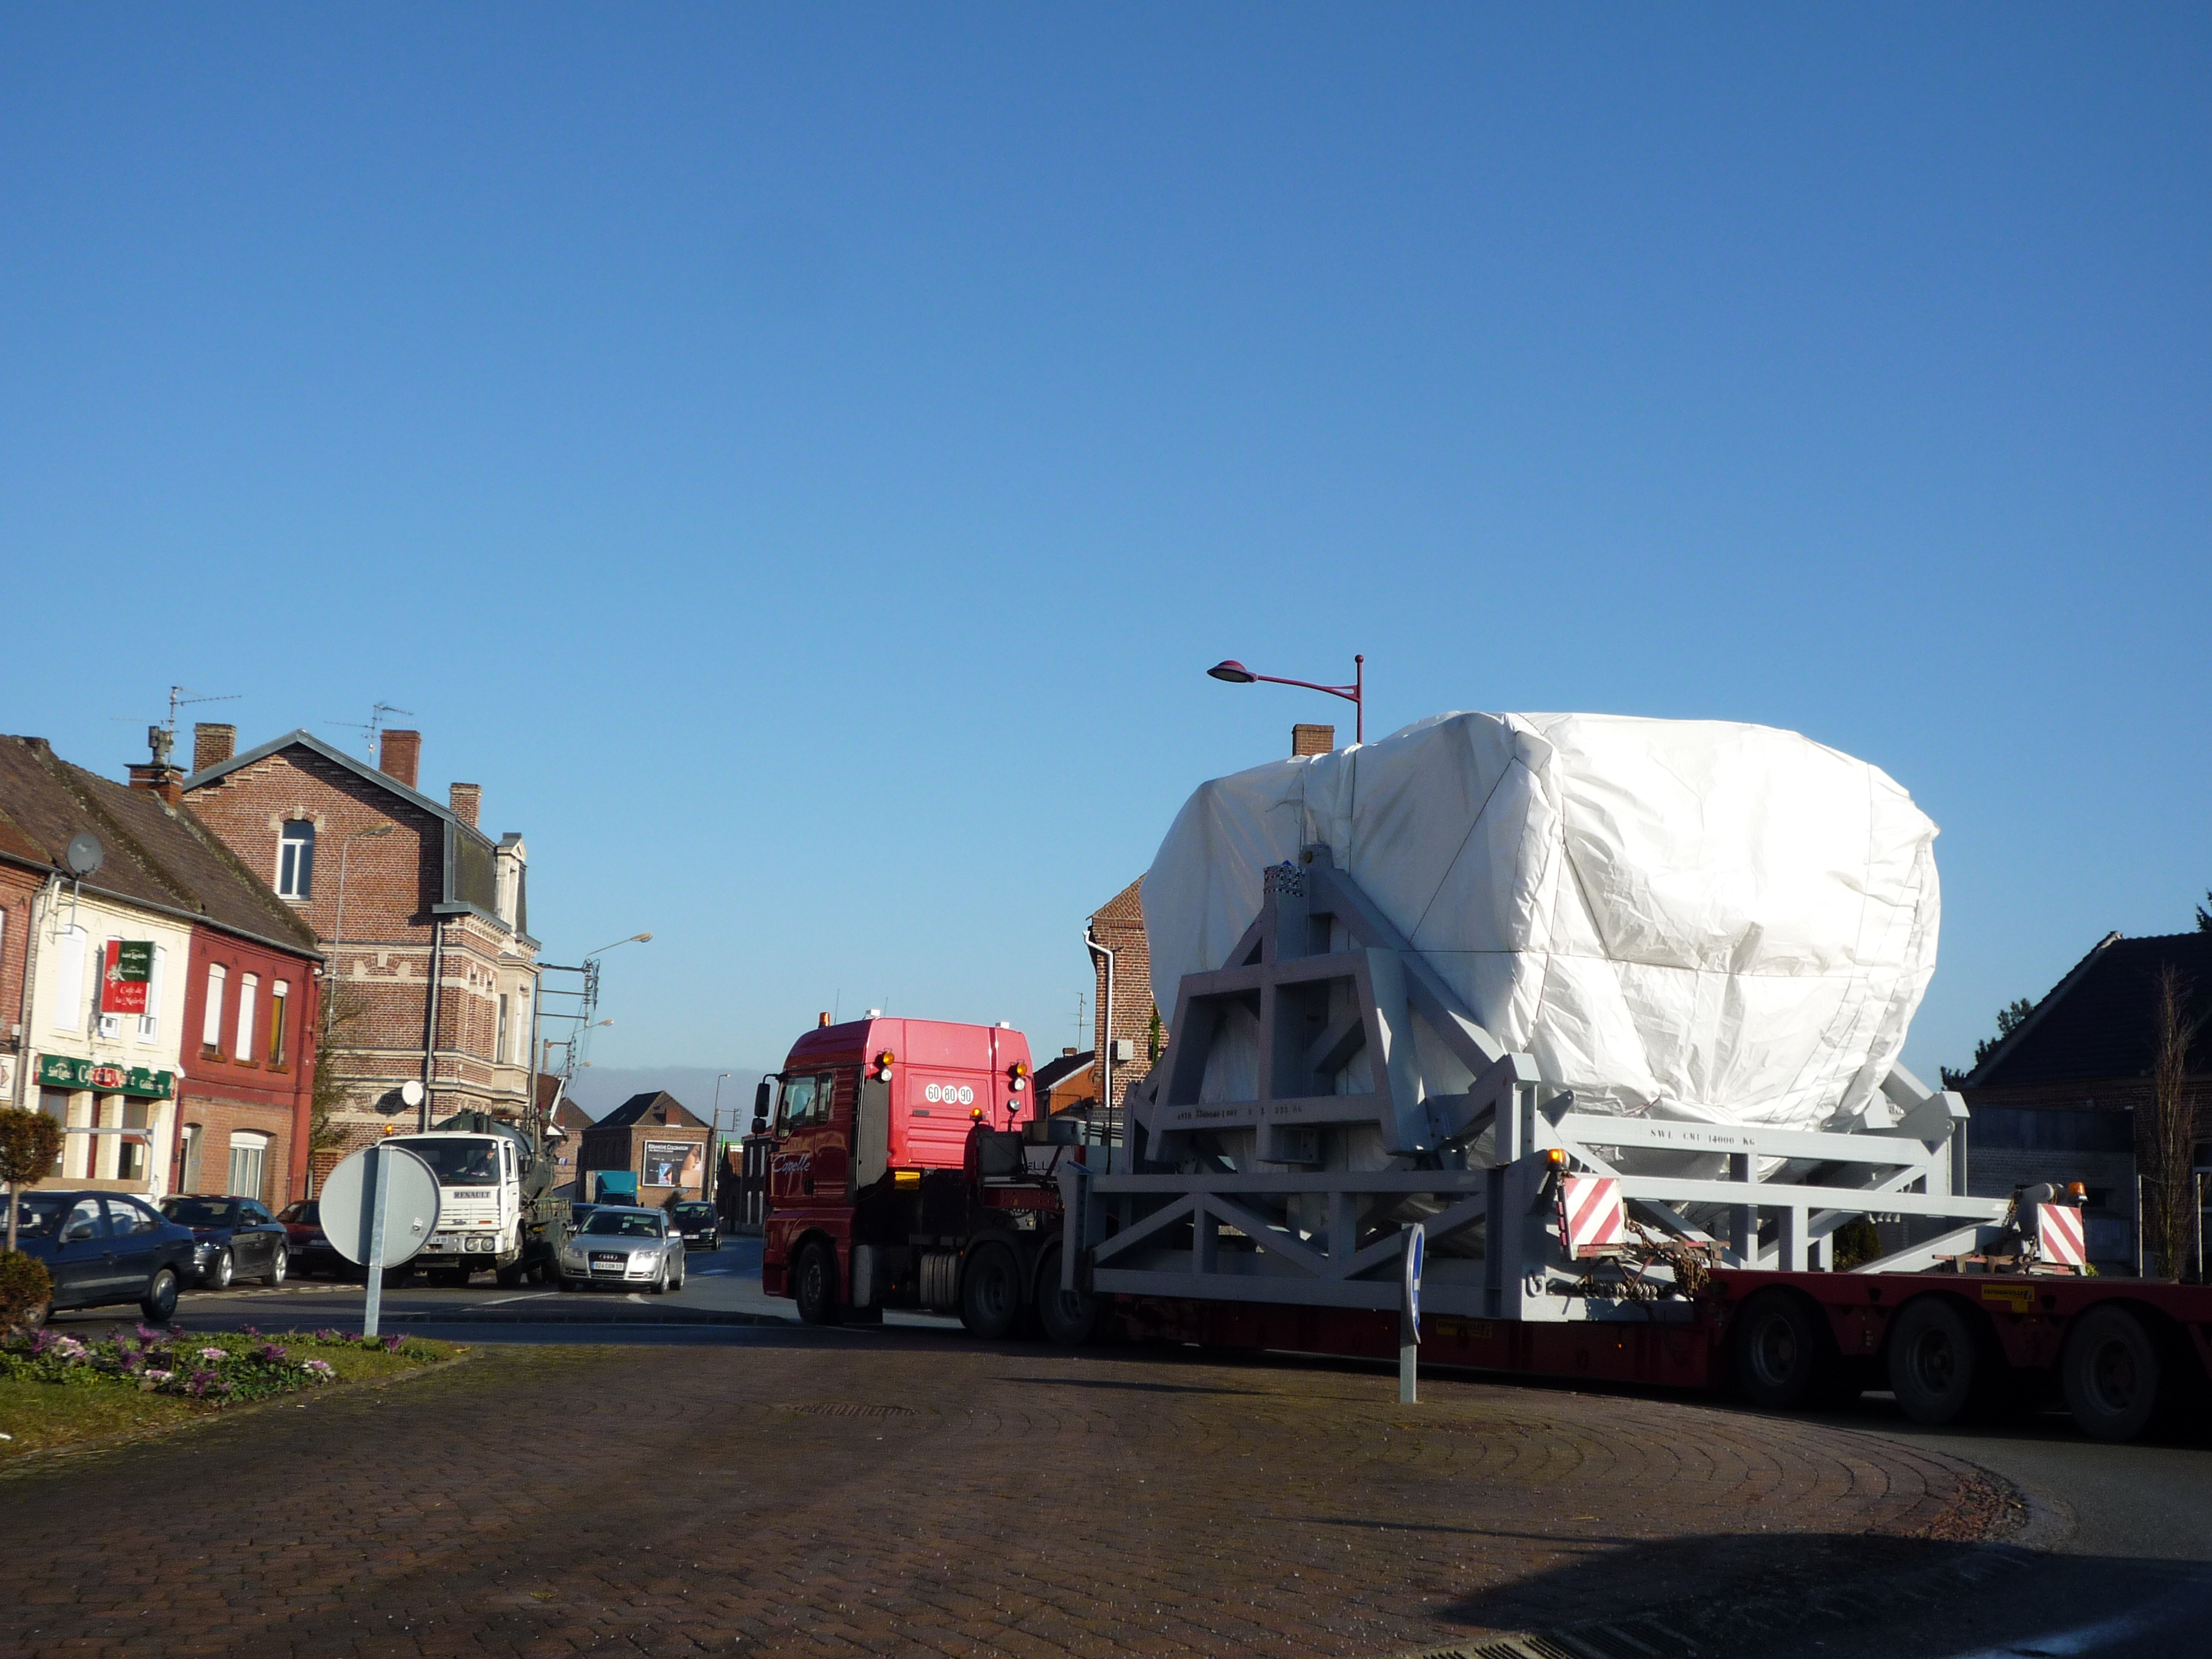

Second European antenna

Second European antenna booth shipment (February 2009).

Credit: ALMA (ESO / NAOJ / NRAO)